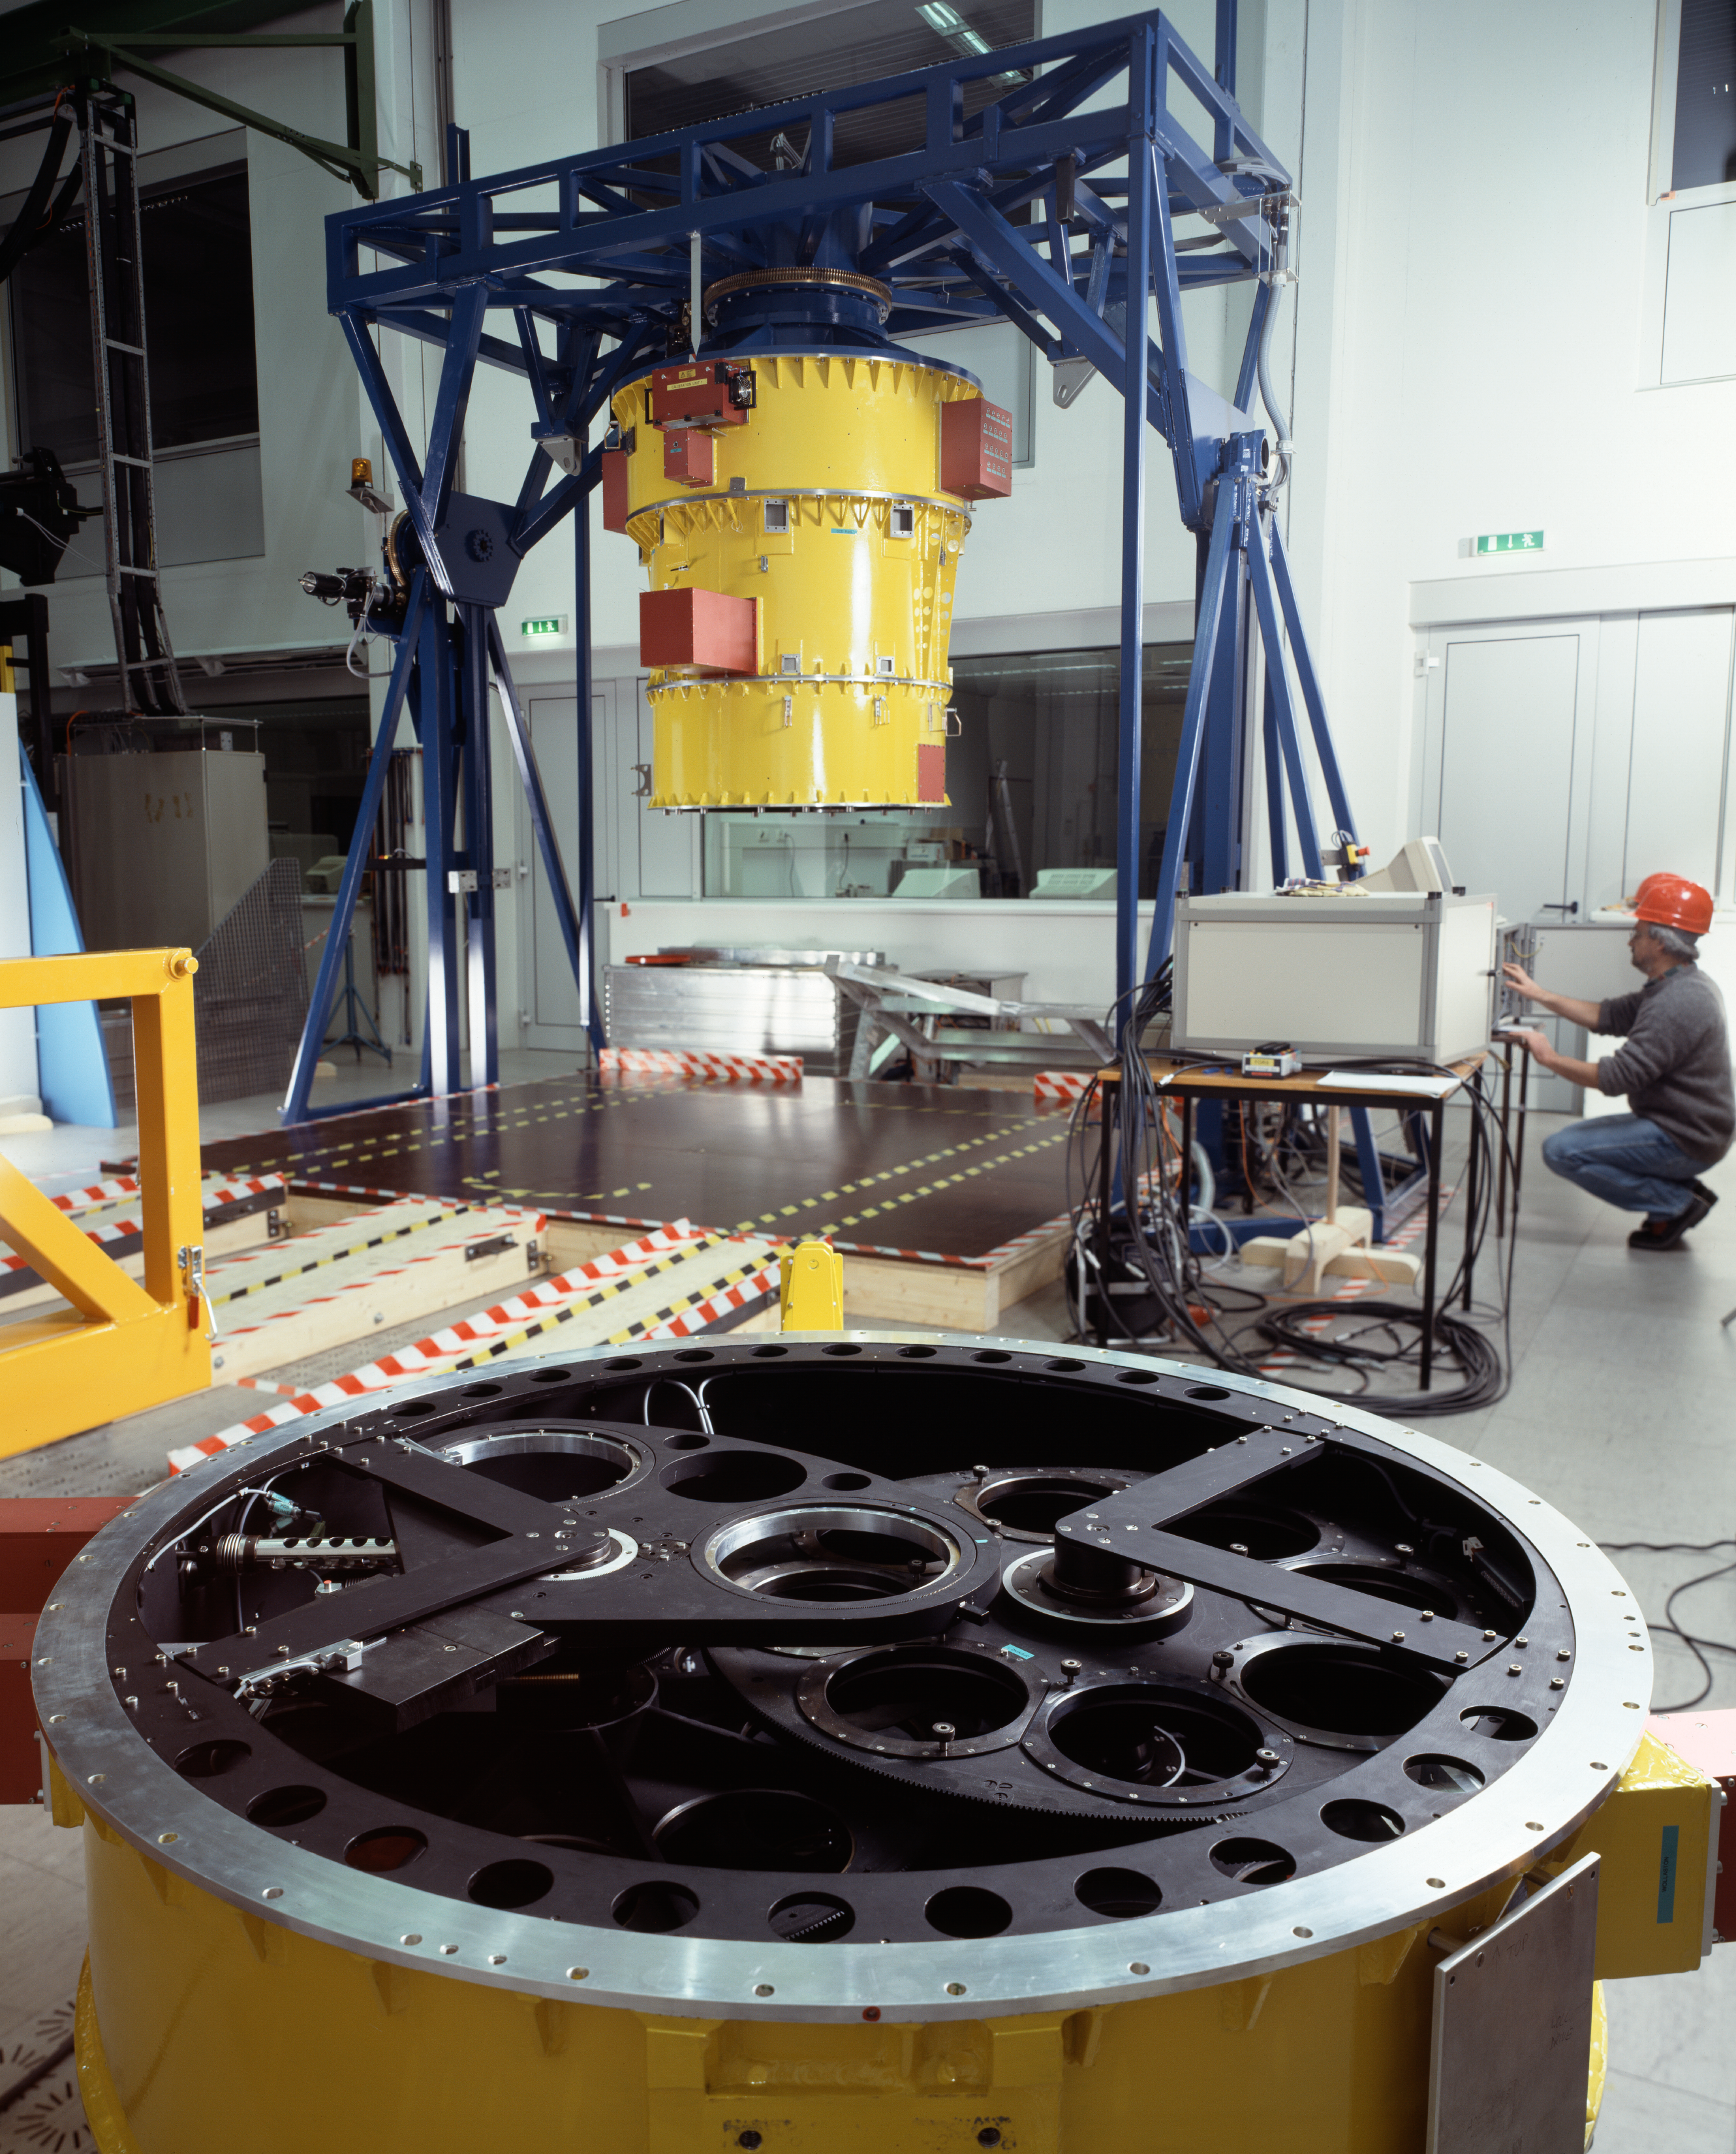

FORS1

The FORS1 instrument at DLR in November 1996.

Credit: ESO